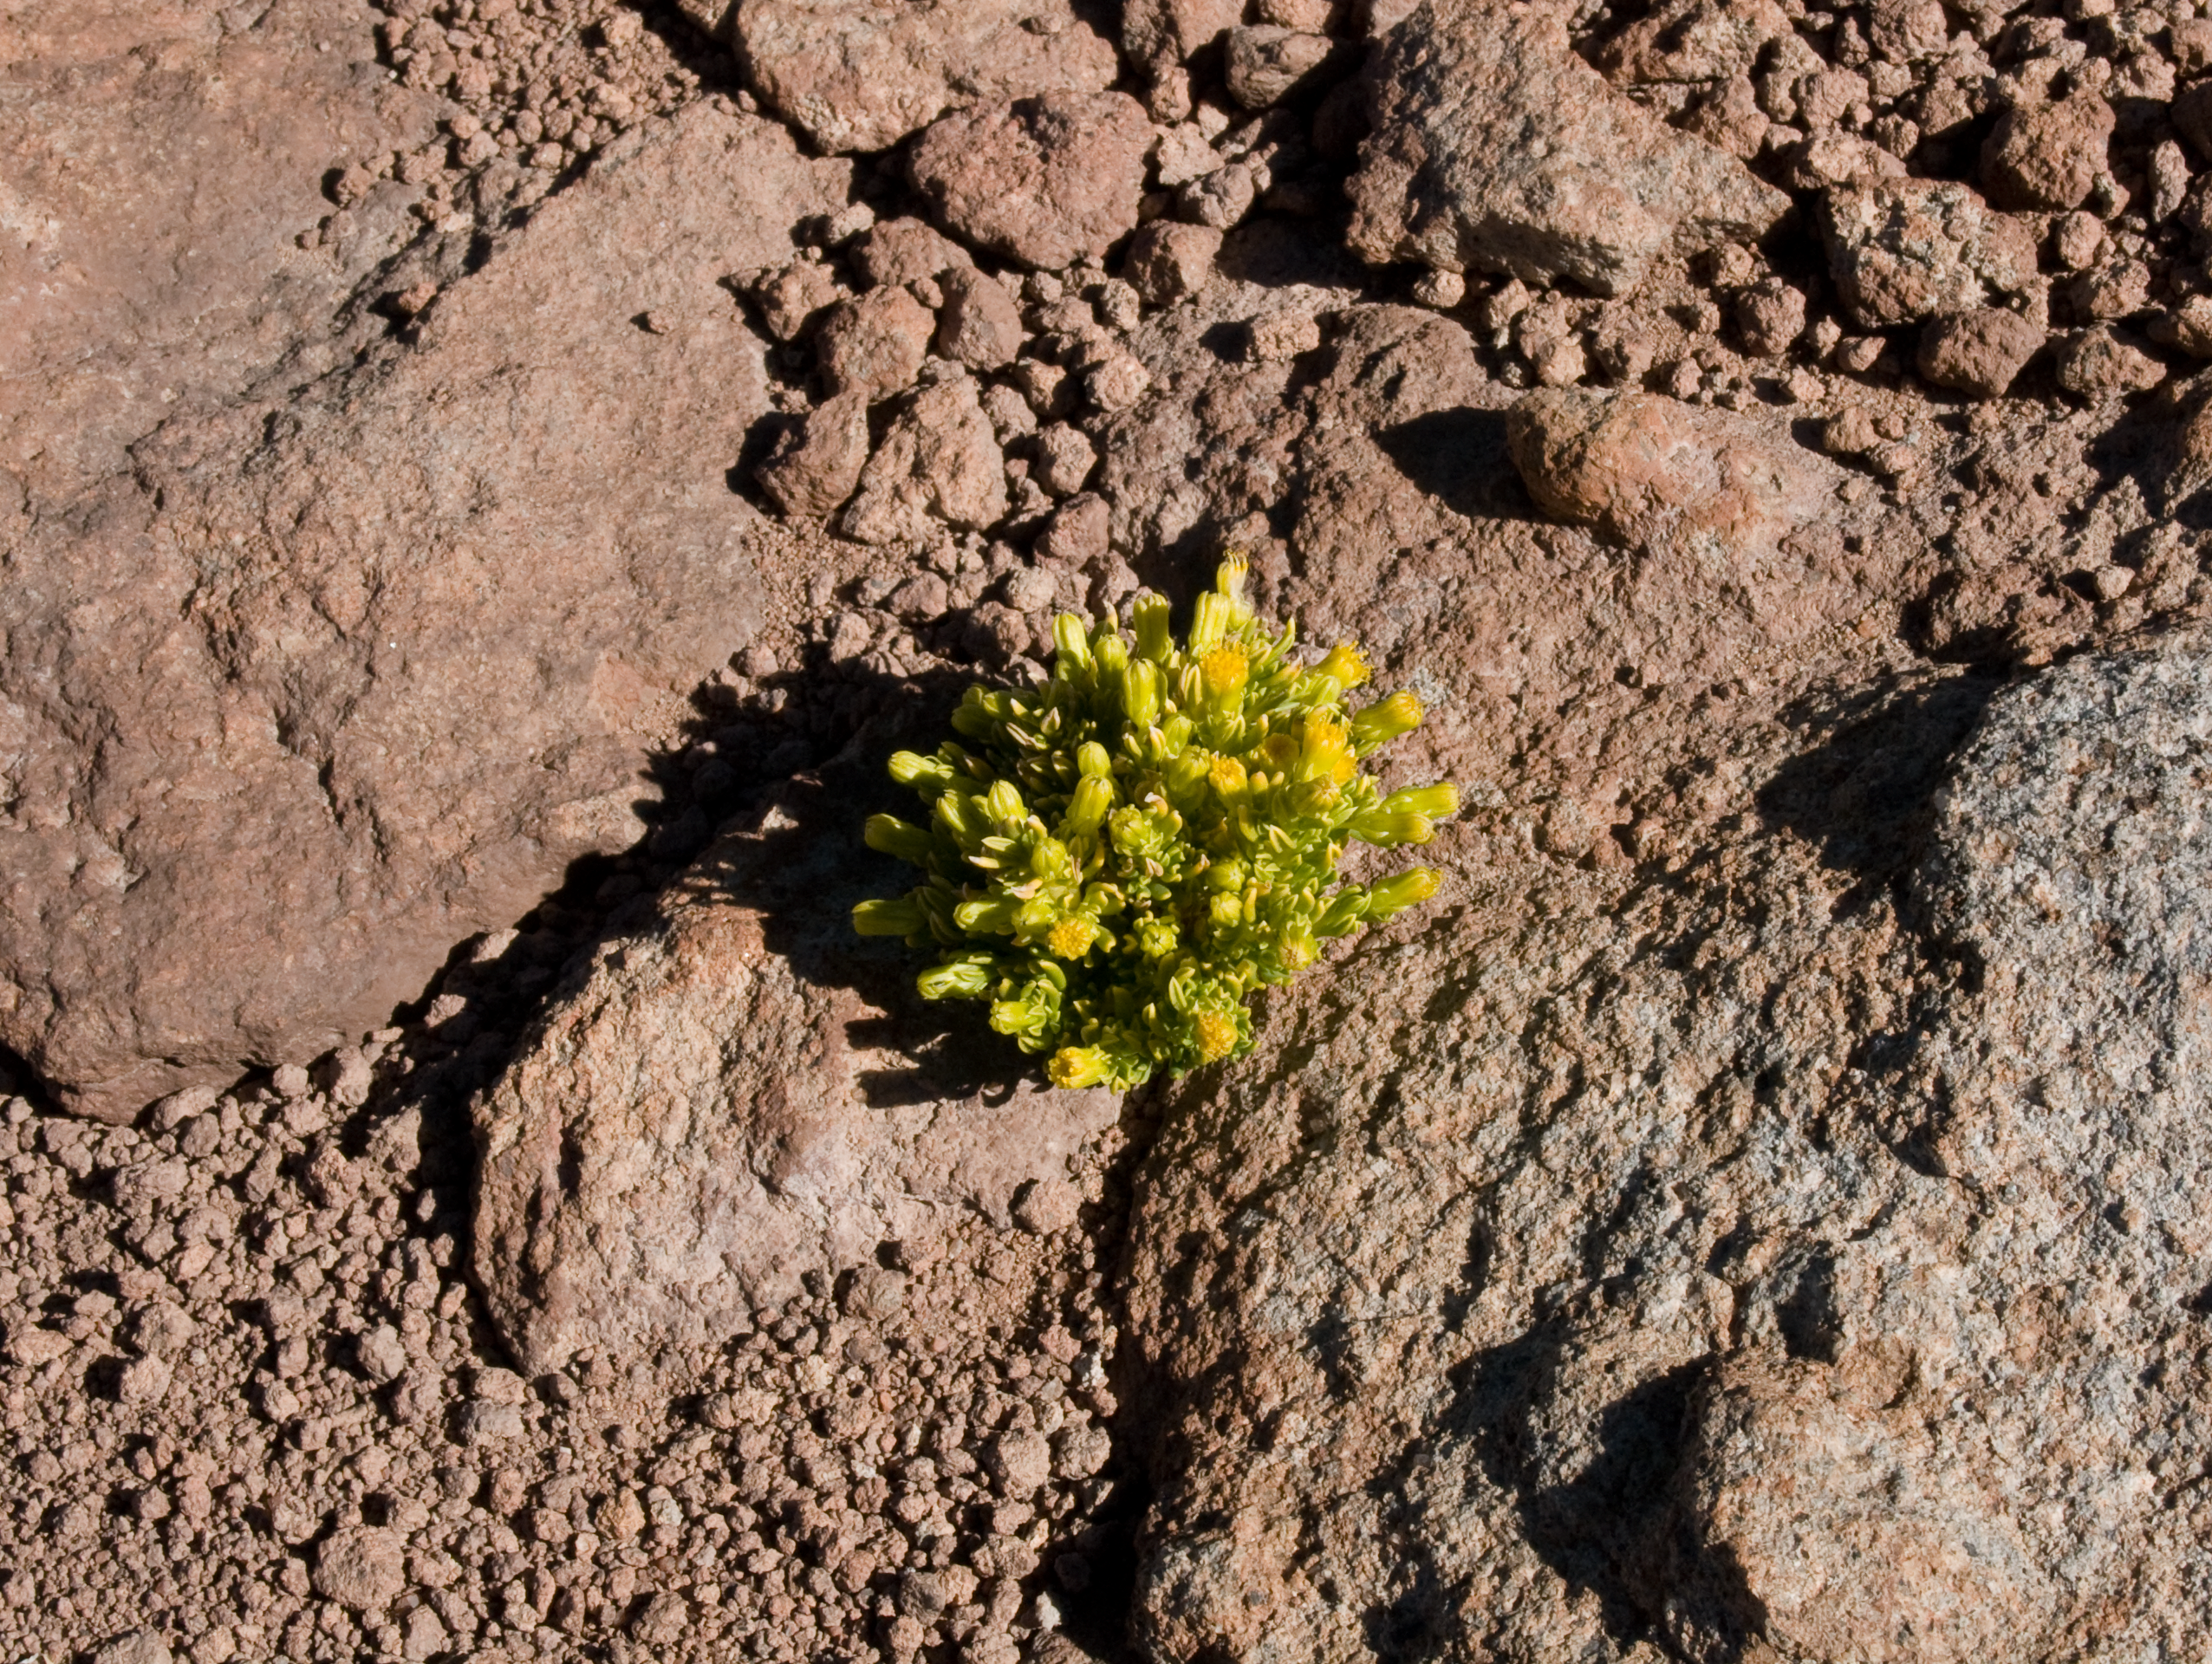

Life in the desert

Senecio aff. algens grows between dark rocks exposed to the west. The altitude of Toco Toco station, at 5150 m, is the highest for flowering plants observed so far near ALMA. This image was obtained in August 2004.

Credit: ESO